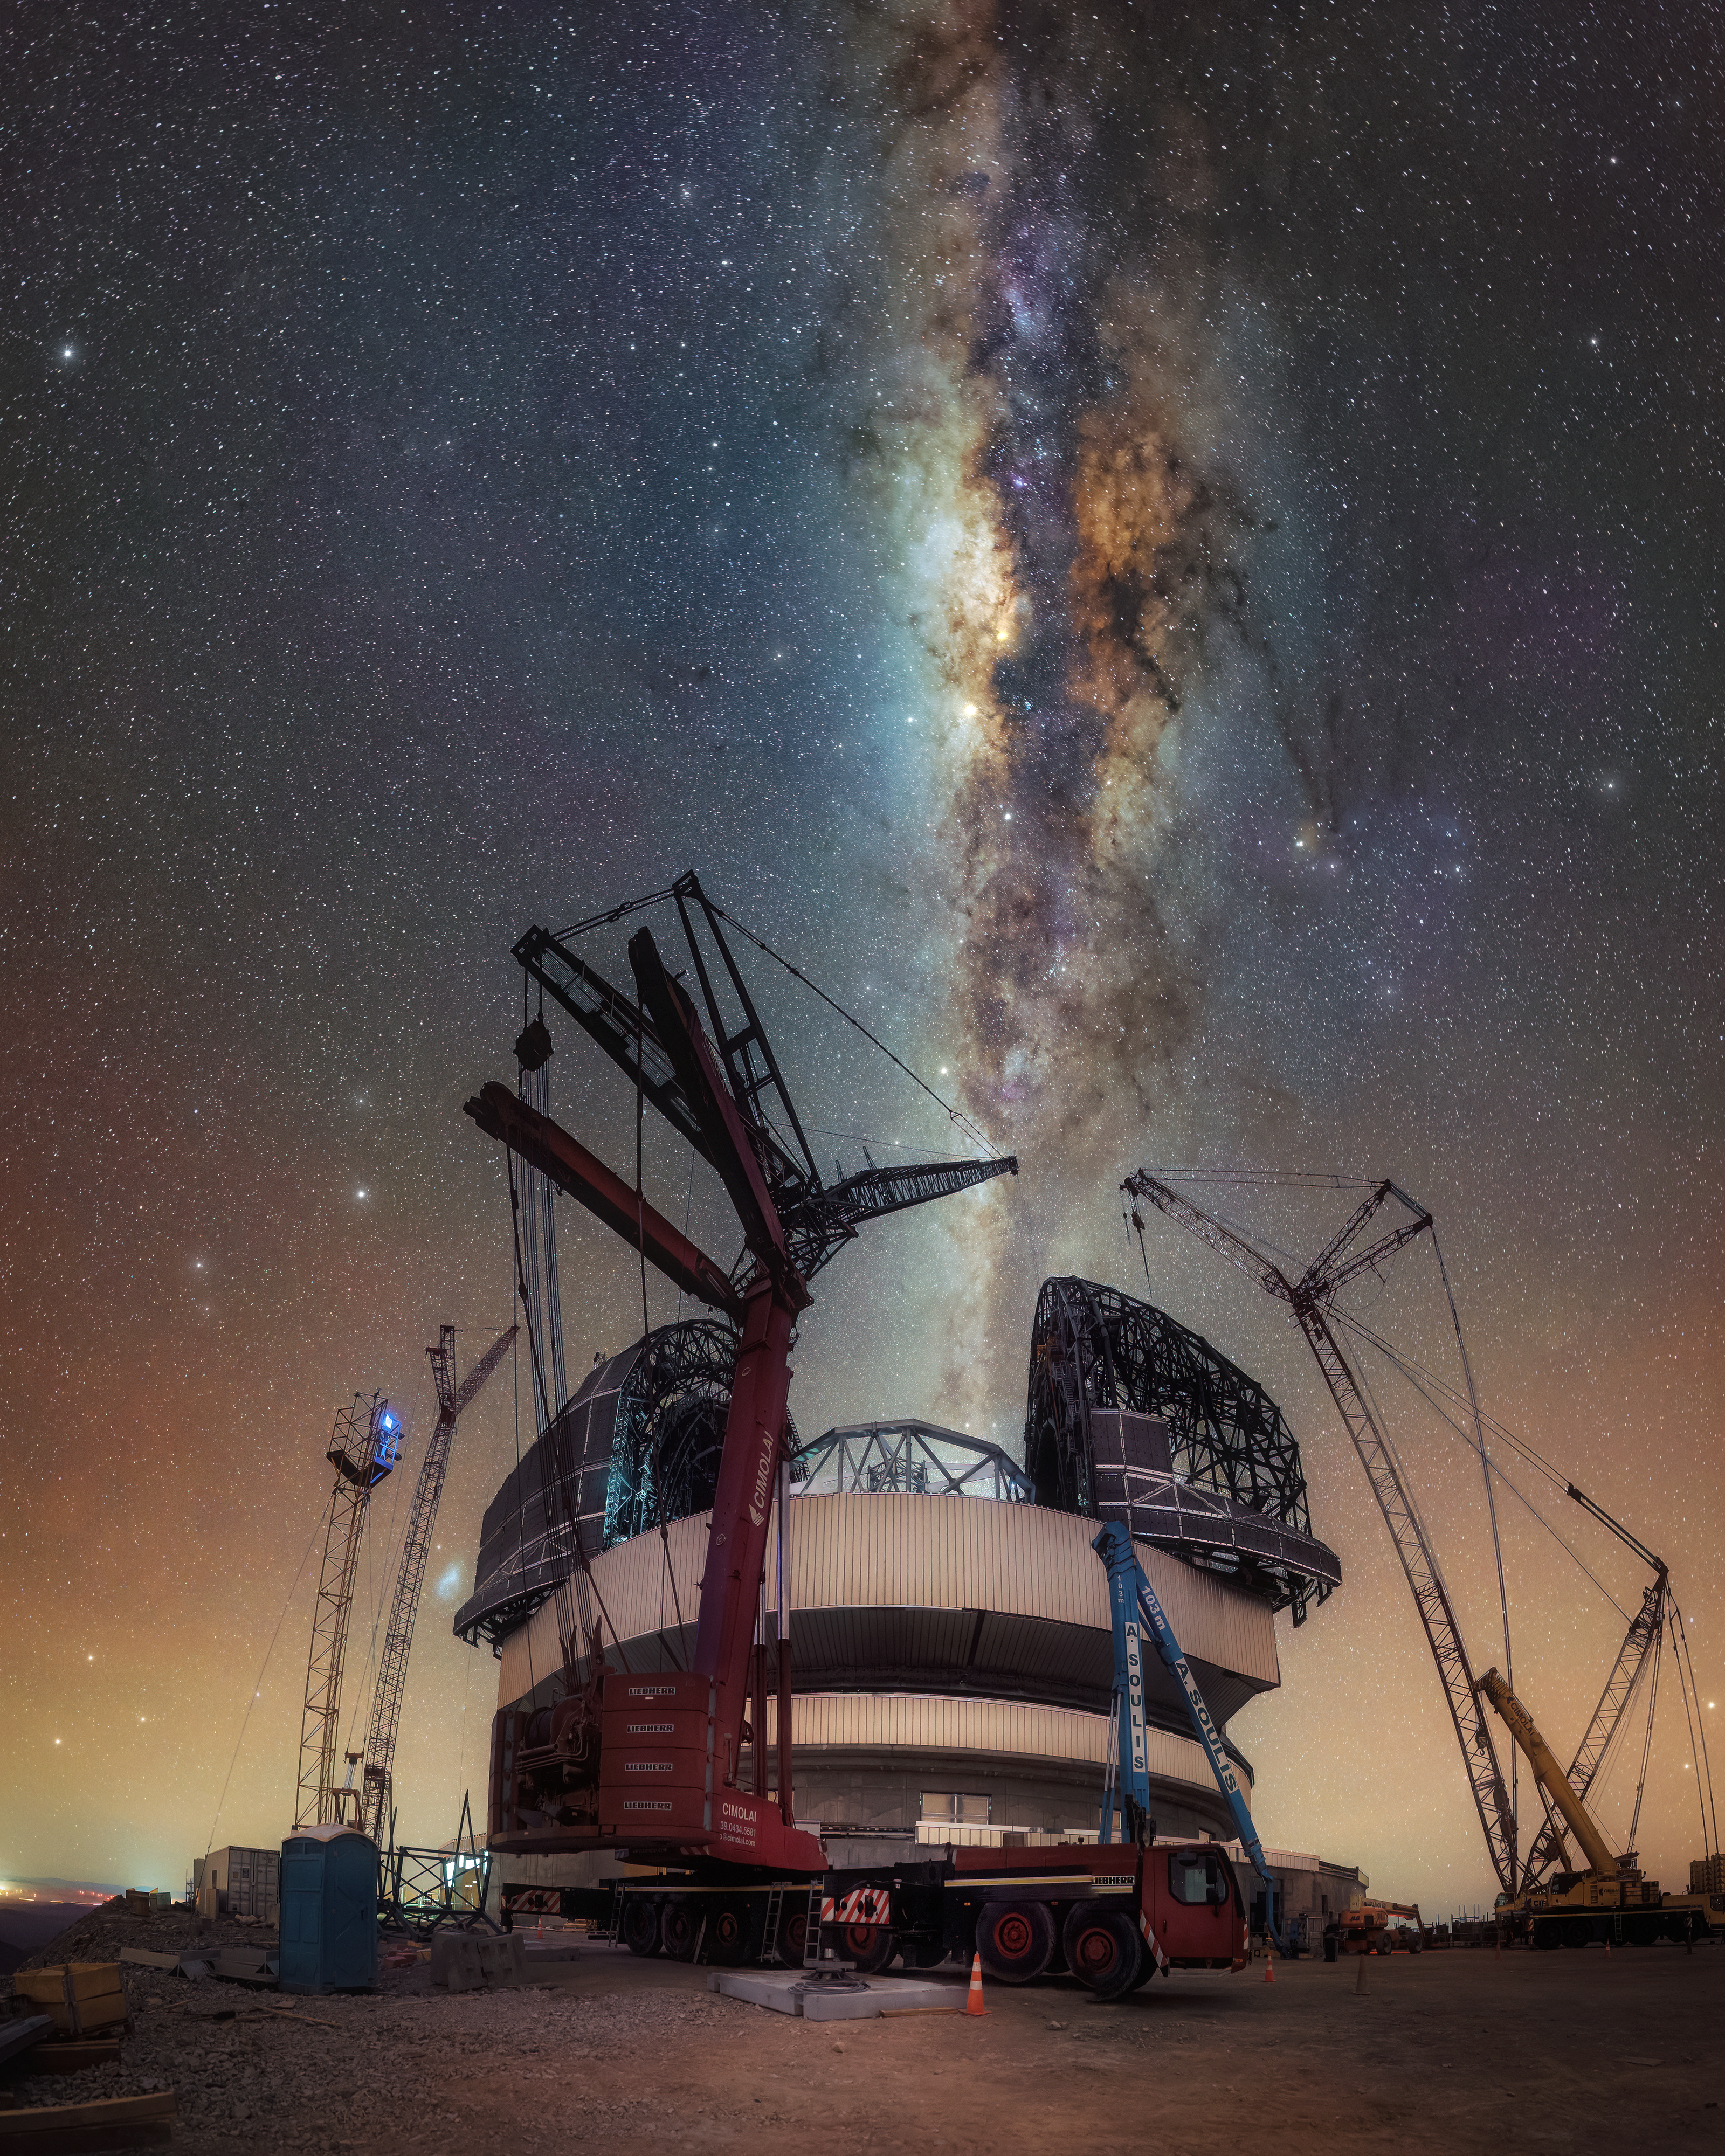

Milky Way spectator

This Picture of the Week shows the Milky Way flowing over its future spectator, ESO’s Extremely Large Telescope (ELT). As the light of the Milky Way band appears to pour into the ELT, the enormous cranes around it seem to do the same while they further advance the telescope. Once the assembly is complete, the soon-to-be largest telescope in the world will be breaking down the light above in unparalleled detail.

The very bright and orange patch in the Milky Way right above the open dome is the core of our galaxy, with its filamentary dark clouds of gas and dust. The stars in the Milky Way centre look redder partly because they are older and partly because dust reddens them, similar to how particles in our atmosphere make the Sun look red at sunrise or sunset.

Focussing back down on Earth, the ELT will scrutinise the pristine night sky above the Chilean Atacama Desert with unprecedented precision. It will help us learn more about the close environment of Sagittarius A*, the supermassive black hole at the centre of our galaxy. It will analyse the atmospheres of exoplanets, answer questions about the births and deaths of stars we yet cannot even begin to ask, and explore how galaxies form and evolve, among many other exciting questions. We eagerly await the mysteries of the cosmos the world’s biggest eye on the sky will unveil.

Credit: C. Letelier/ESO